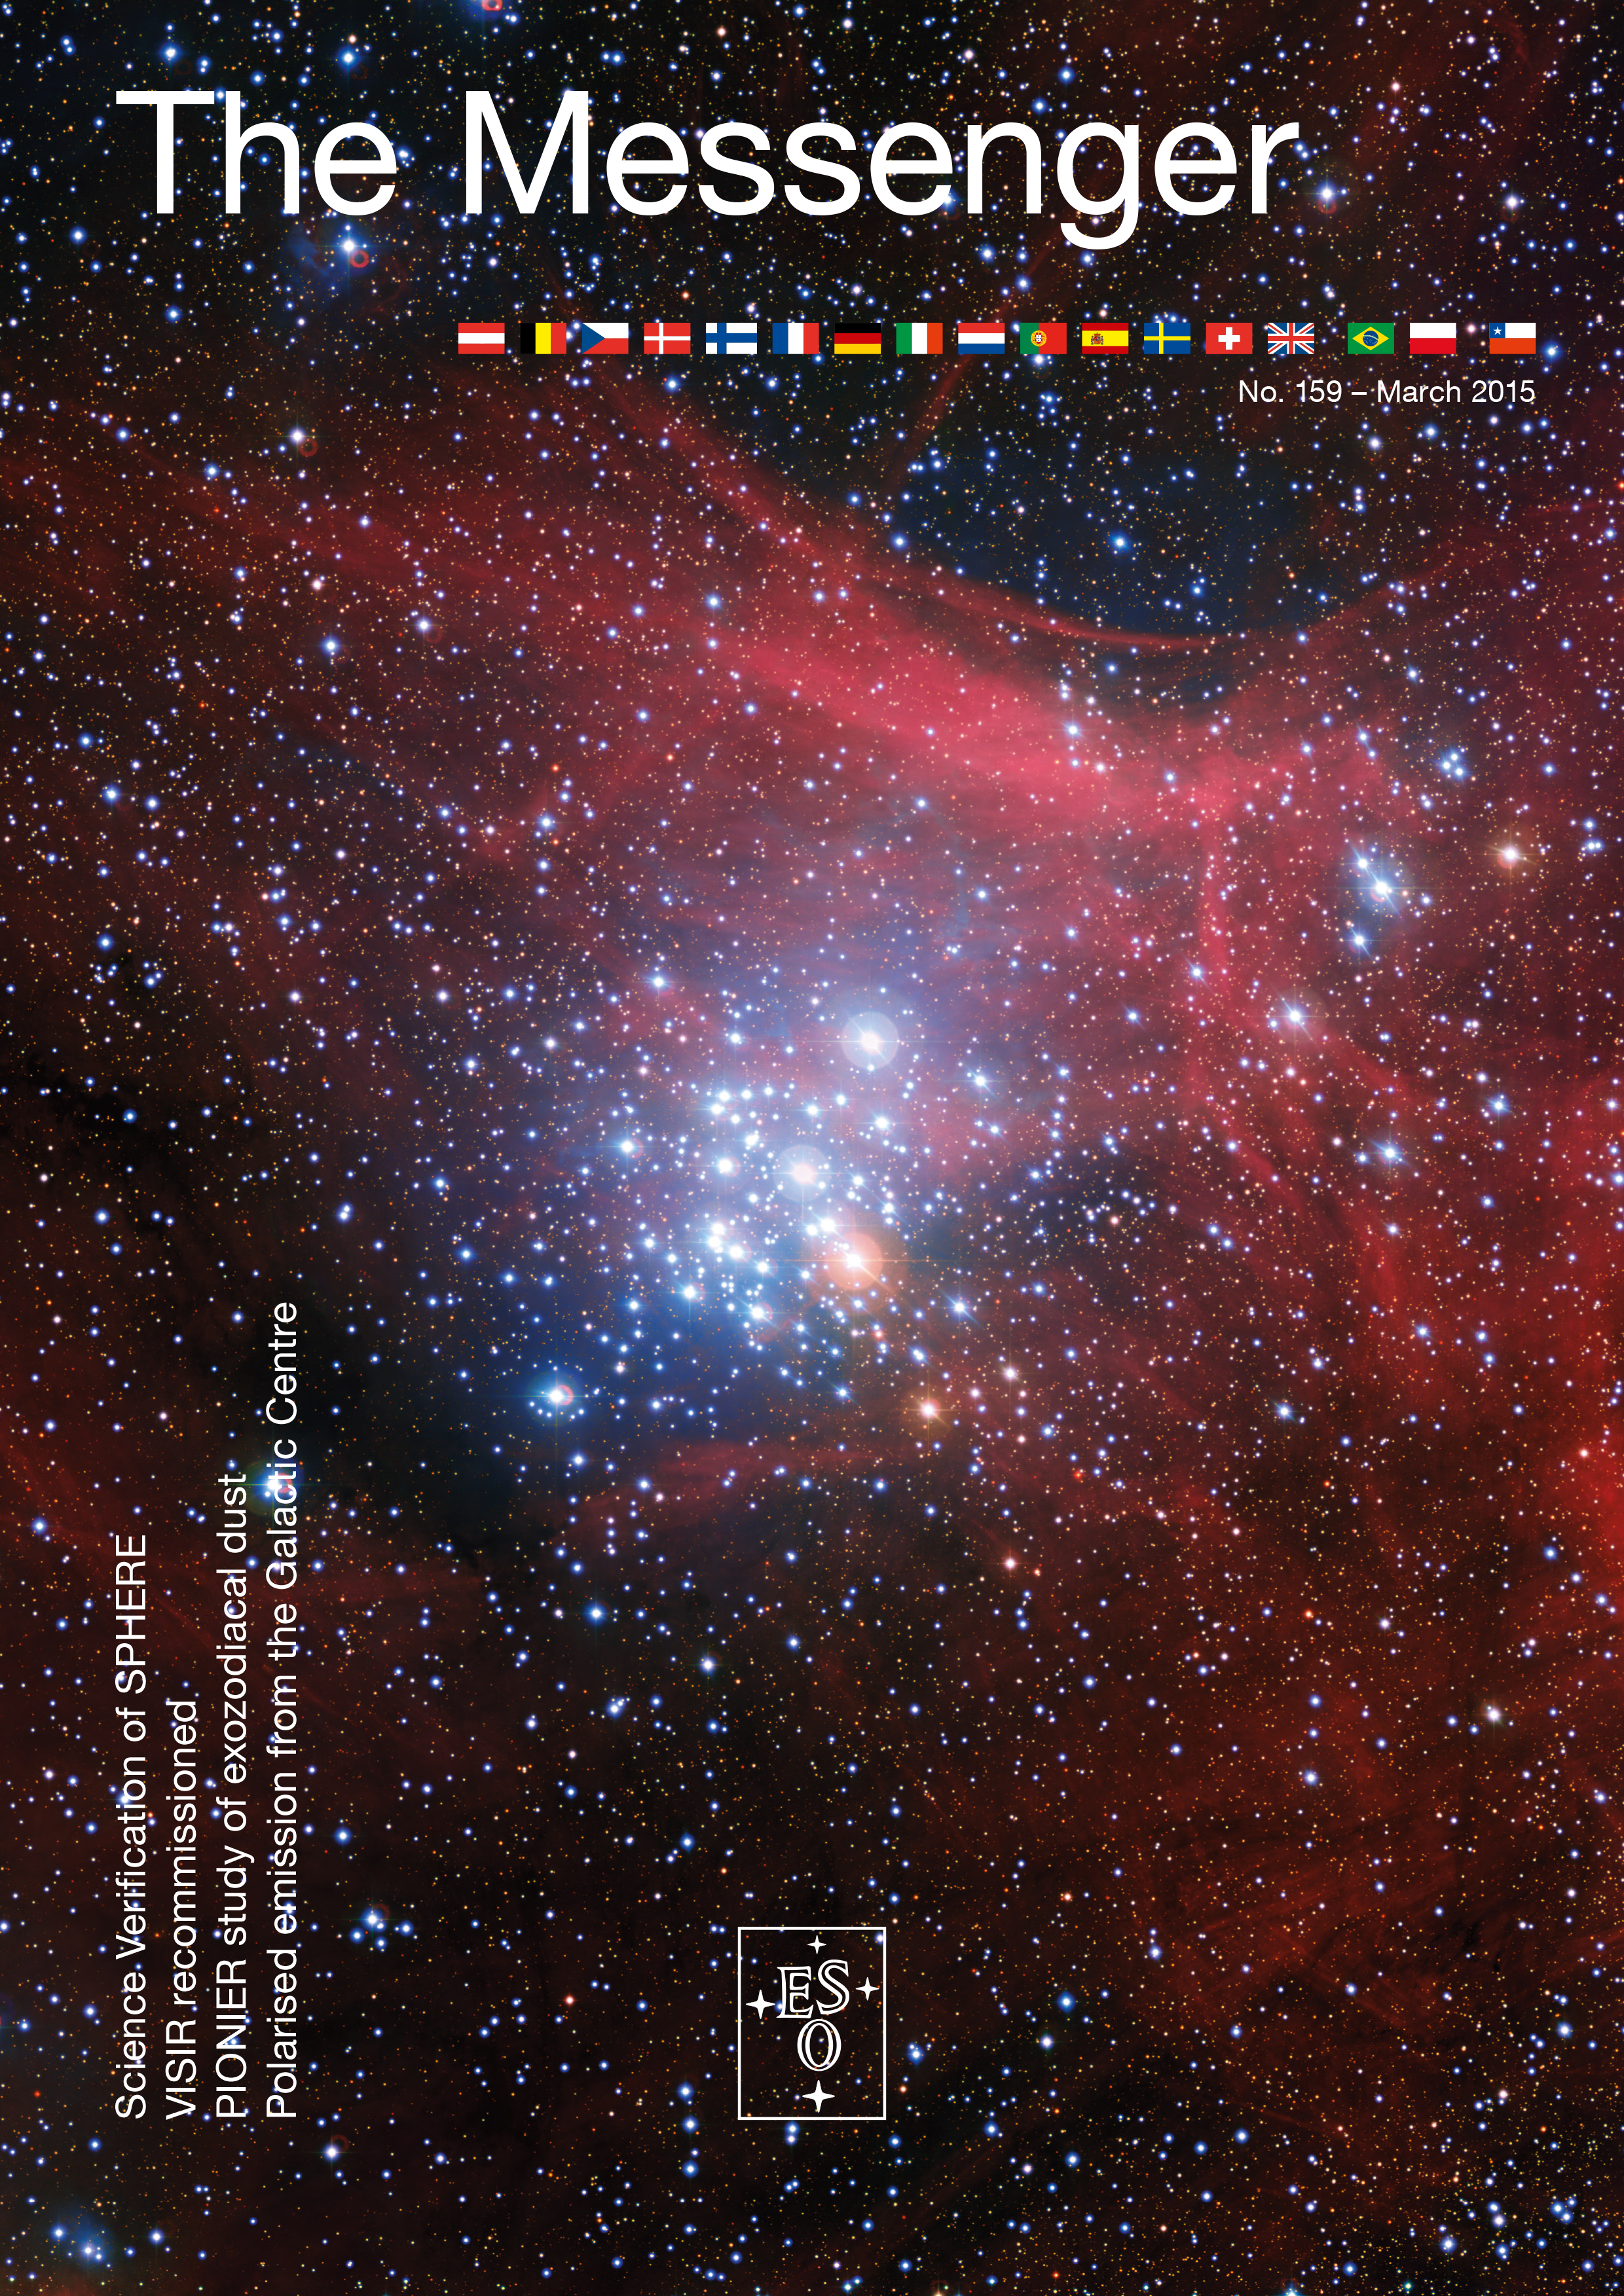

Cover of The Messenger No. 159

Cover of The Messenger 159

Credit: ESO